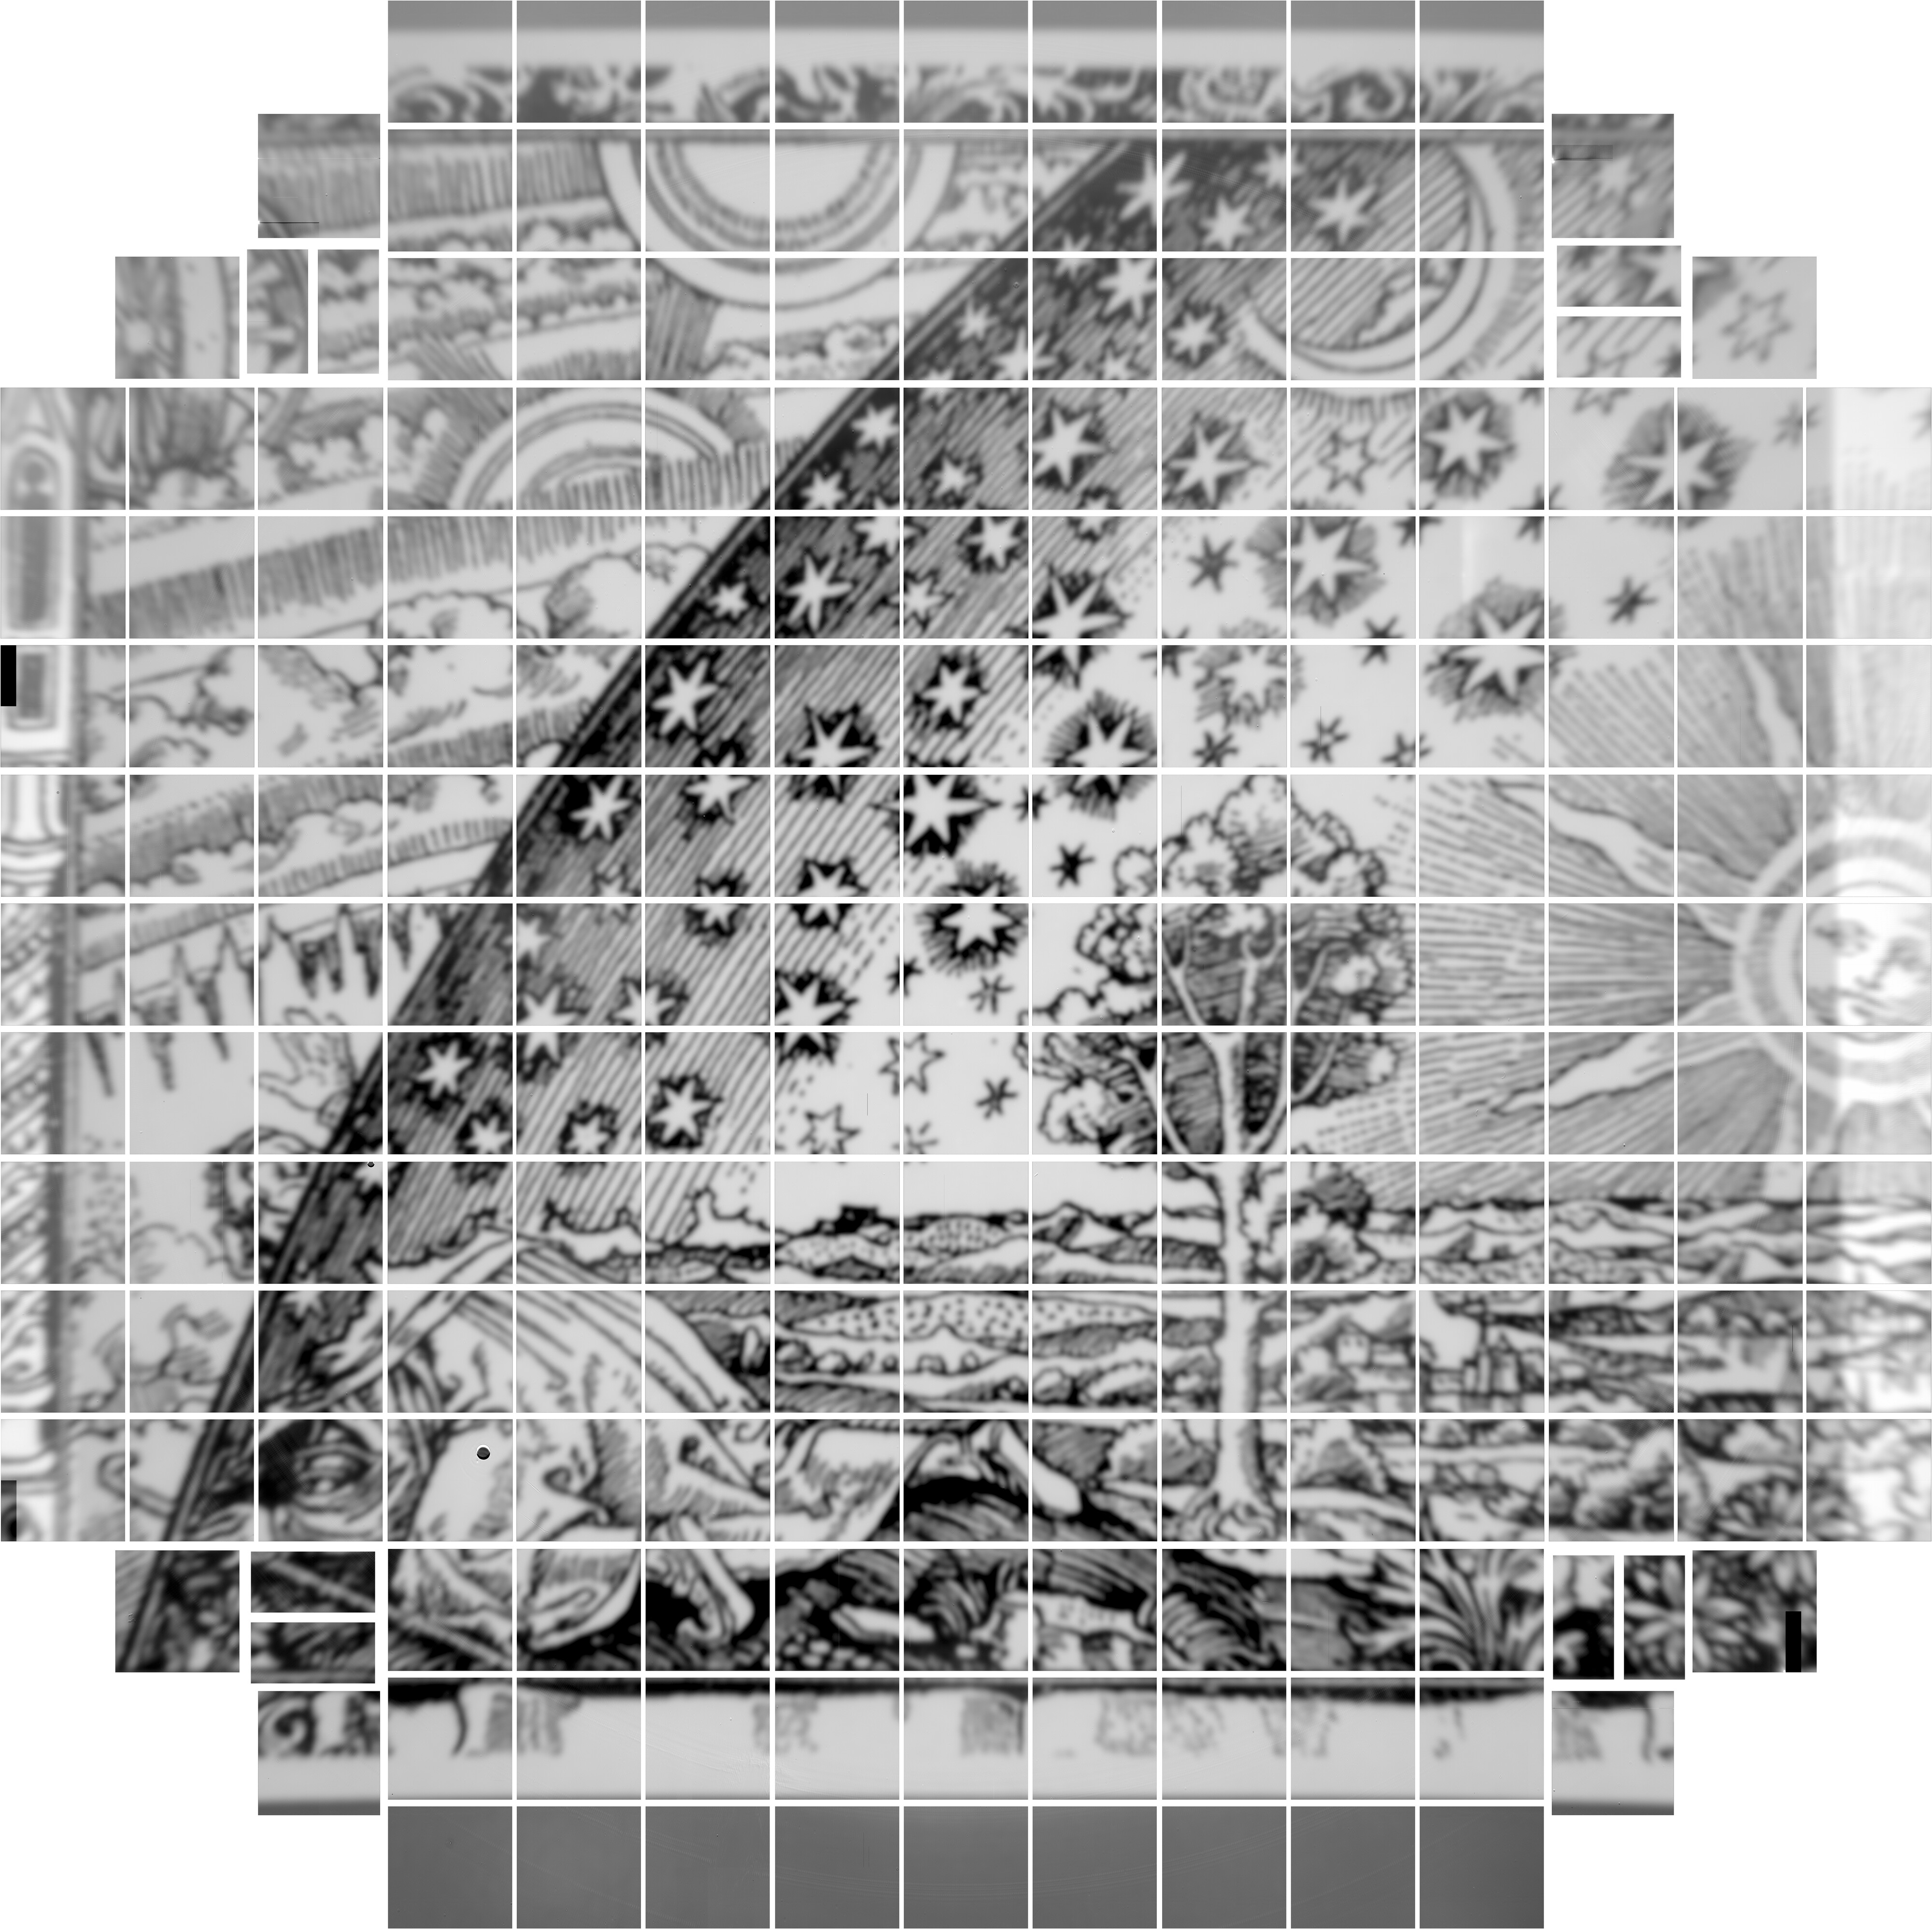

First Digital Photos from LSST Camera Imaging Sensors

The Rubin Observatory LSST Camera team at SLAC National Accelerator Laboratory has released the first 3200 megapixel digital photos taken using the array of imaging sensors that will be integrated into the LSST Camera. These are the largest images ever captured in single shots, and they are a successful test of the LSST Camera’s focal plane, which was completed at SLAC in January 2020.

Credit: LSST Camera Team/SLAC National Accelerator Laboratory/Rubin Observatory/NORILab/NSF/AURA